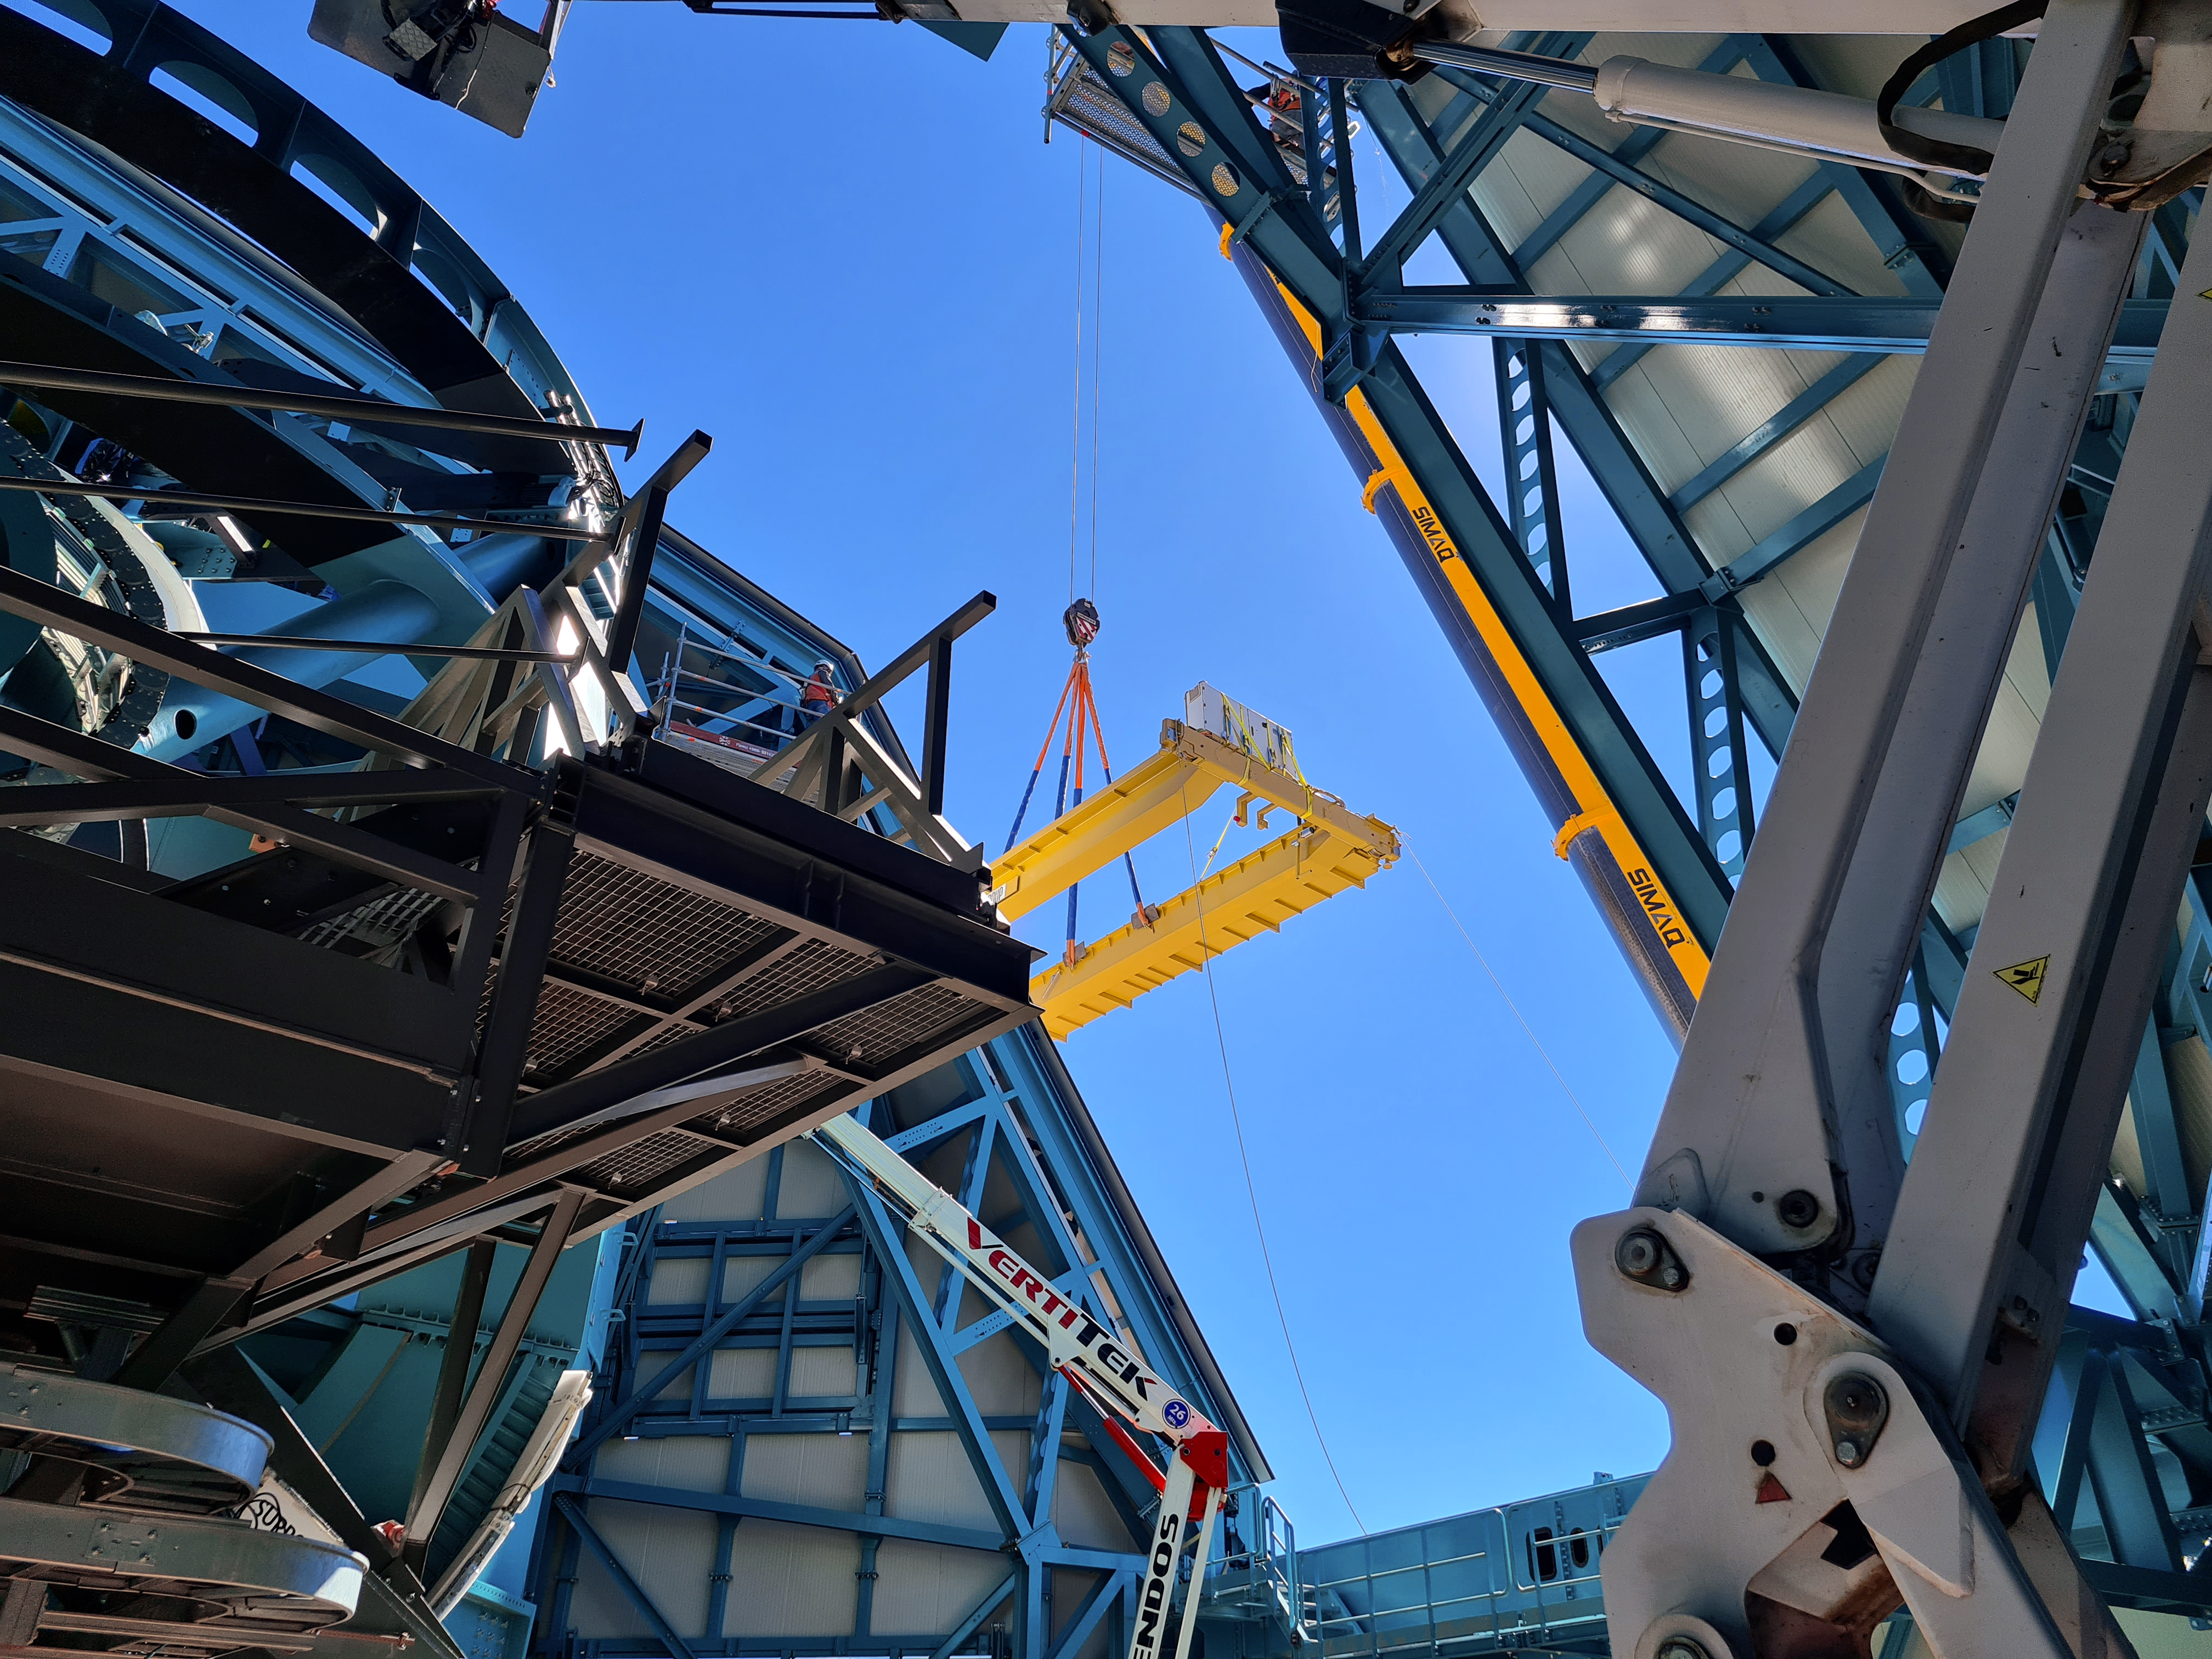

Vera C. Rubin Observatory

Installation of the bridge crane inside the Rubin Dome.

Credit: Rubin Obs/NSF/AURA